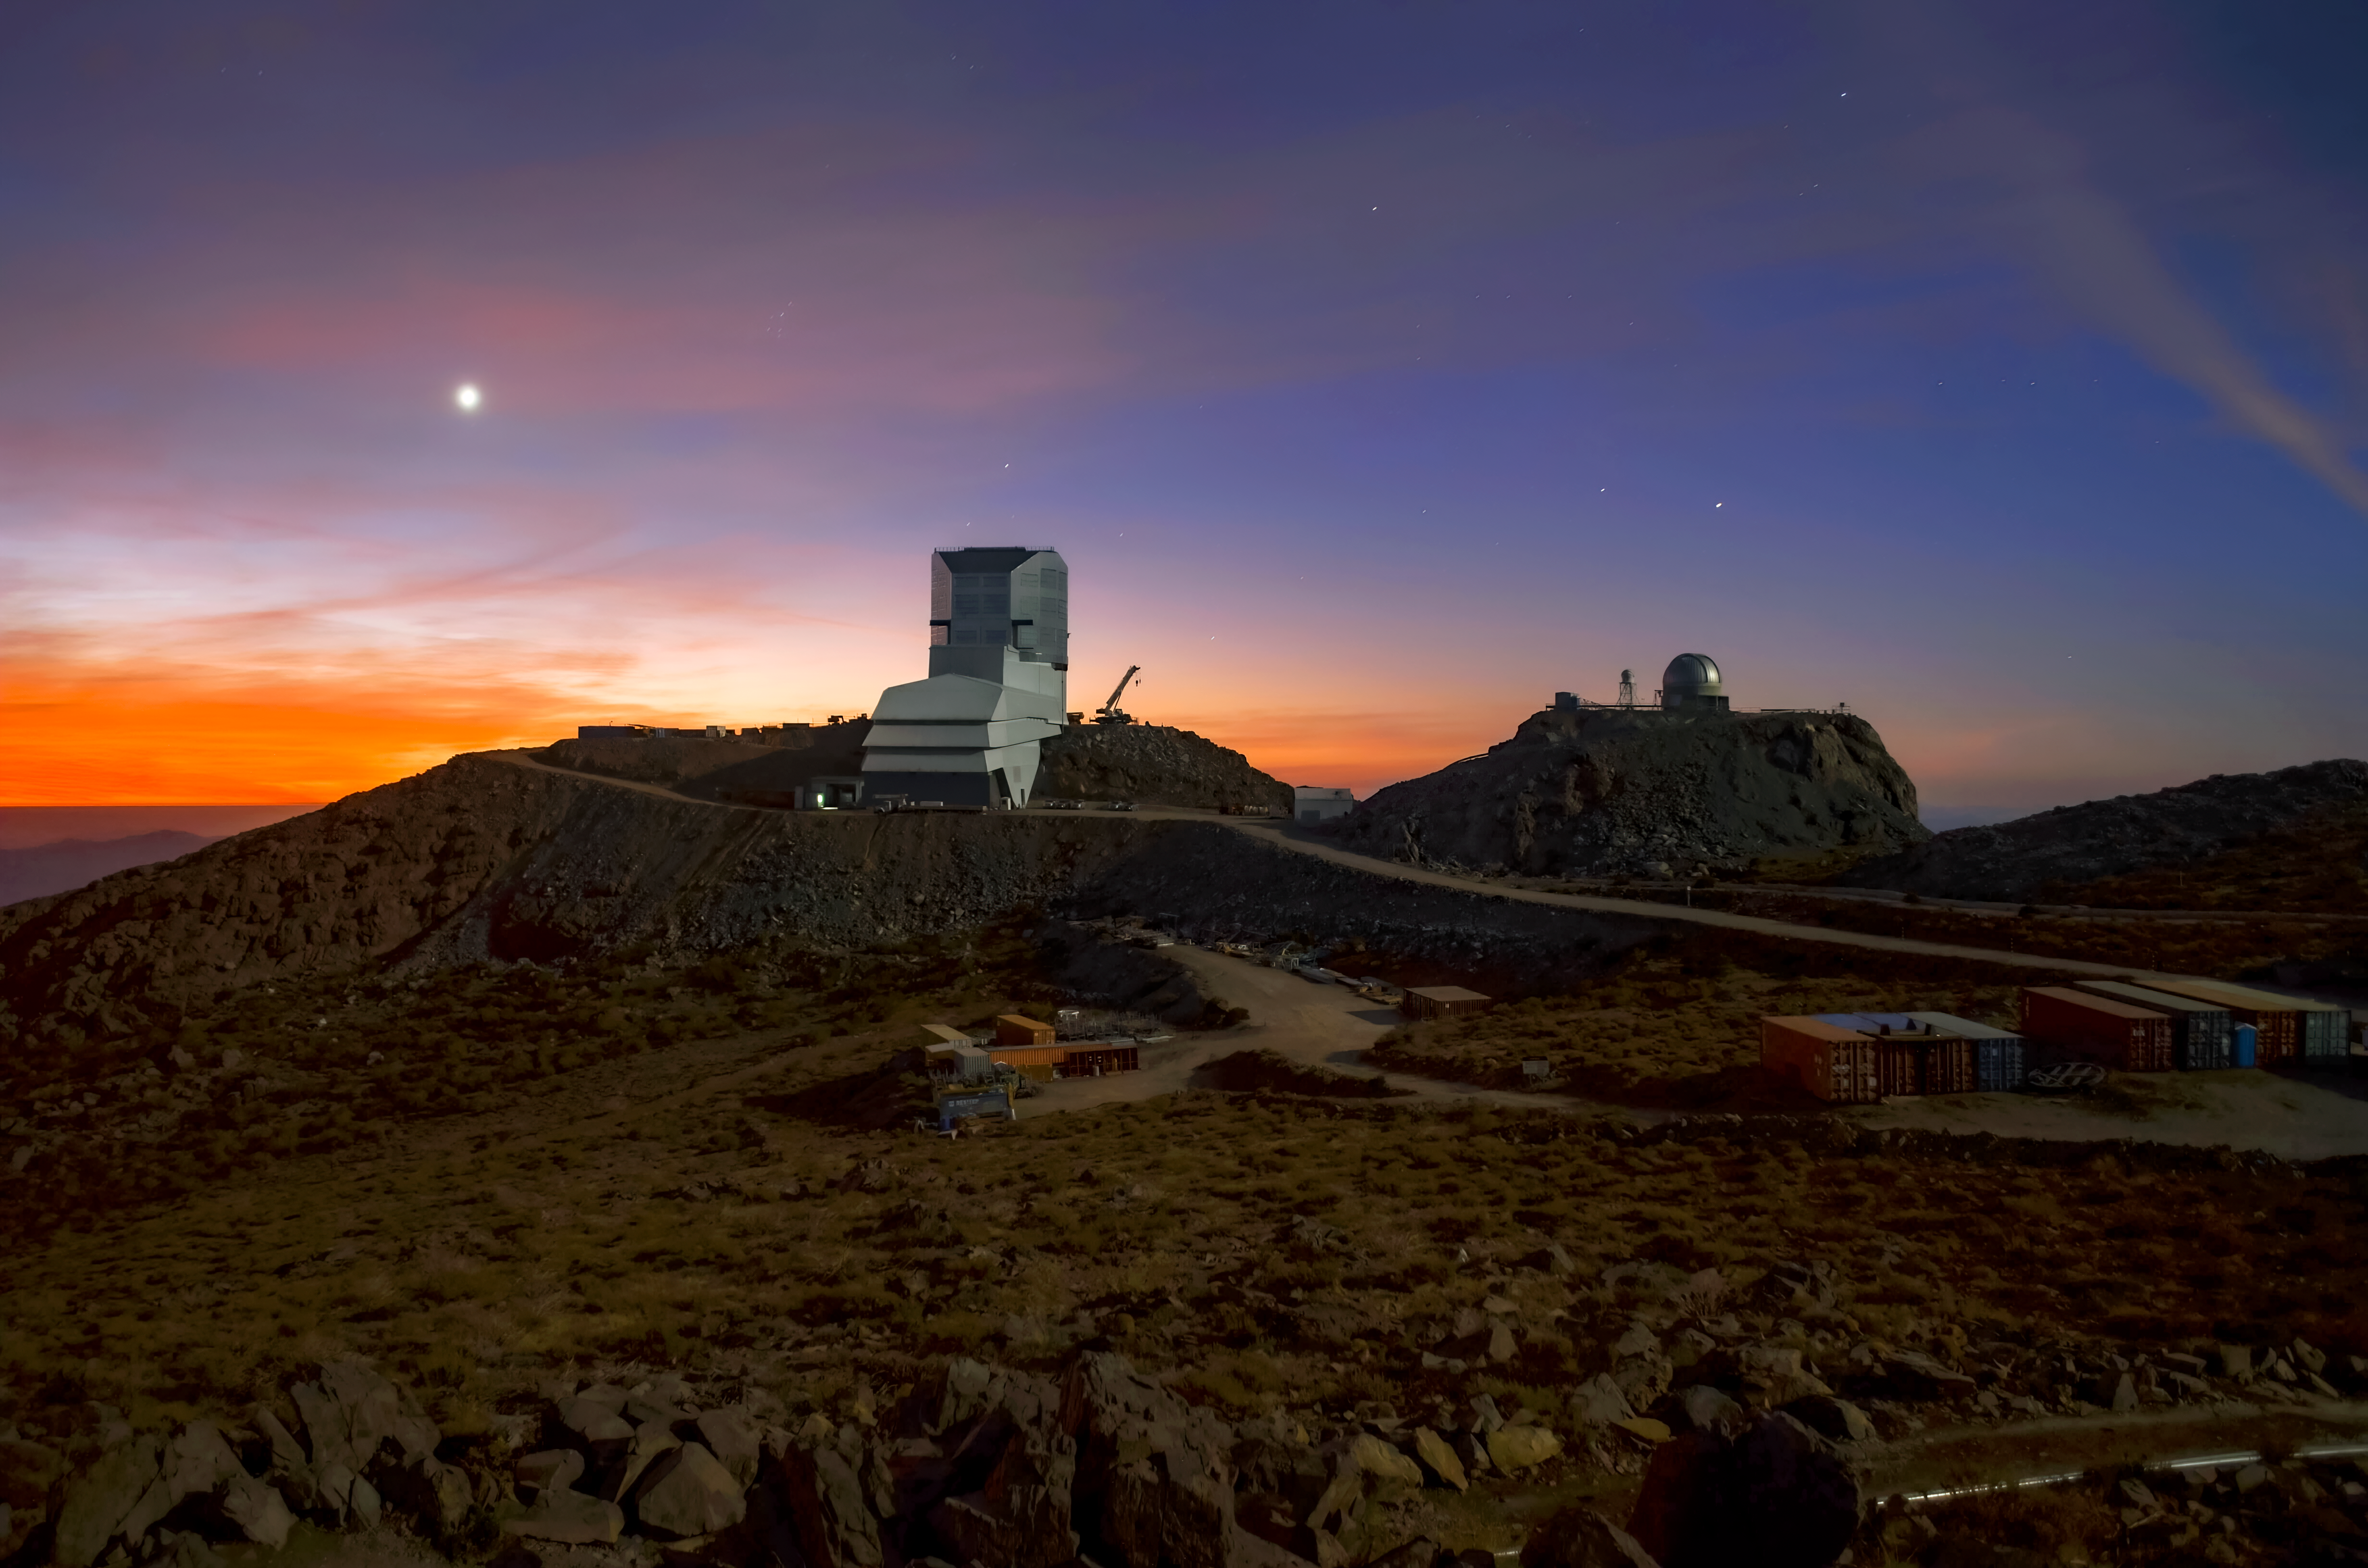

Rubin and Venus at Sunset

Vera C. Rubin Observatory and Venus at sunset.

Credit: RubinObs/NOIRLab/SLAC/NSF/DOE/AURA